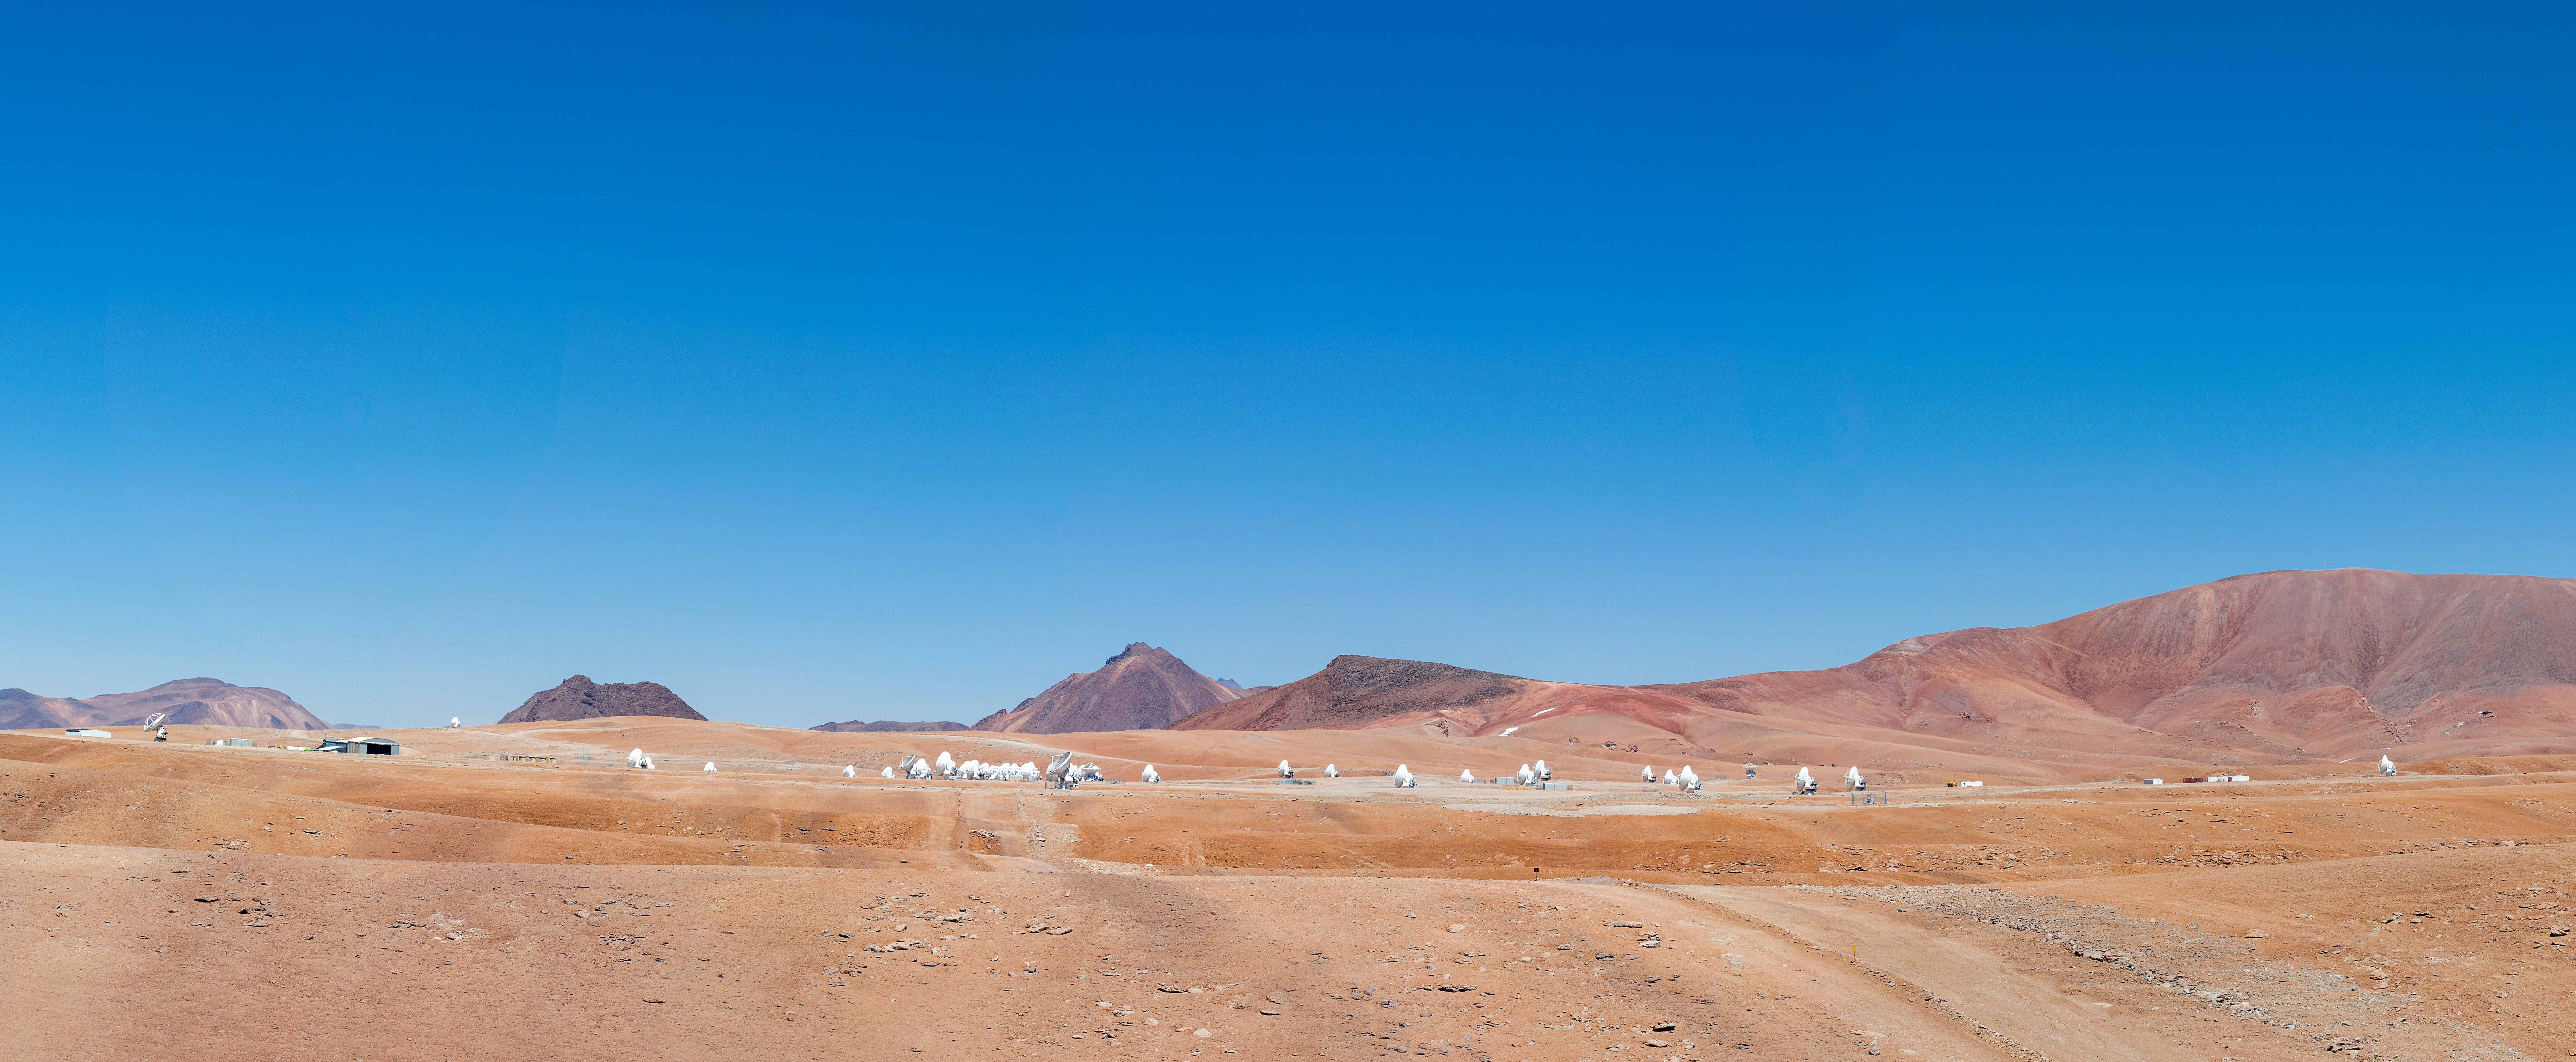

AOS panorama

These brilliant blue, cloudless skies — perfect for astronomy — can only be found in extreme conditions. This is the Chajnantor plateau, at 5000 metres above sea-level. The squat, grey building to the left is the Array Operations Site (AOS) Technical Building, the second highest building in the world.

The tiny white structures dotted around the panorama are antennas that make up the Atacama Large Millimetre/submillimetre Array (ALMA), the largest ground-based astronomy project in existence.

Credit: S. Otarola/ESO